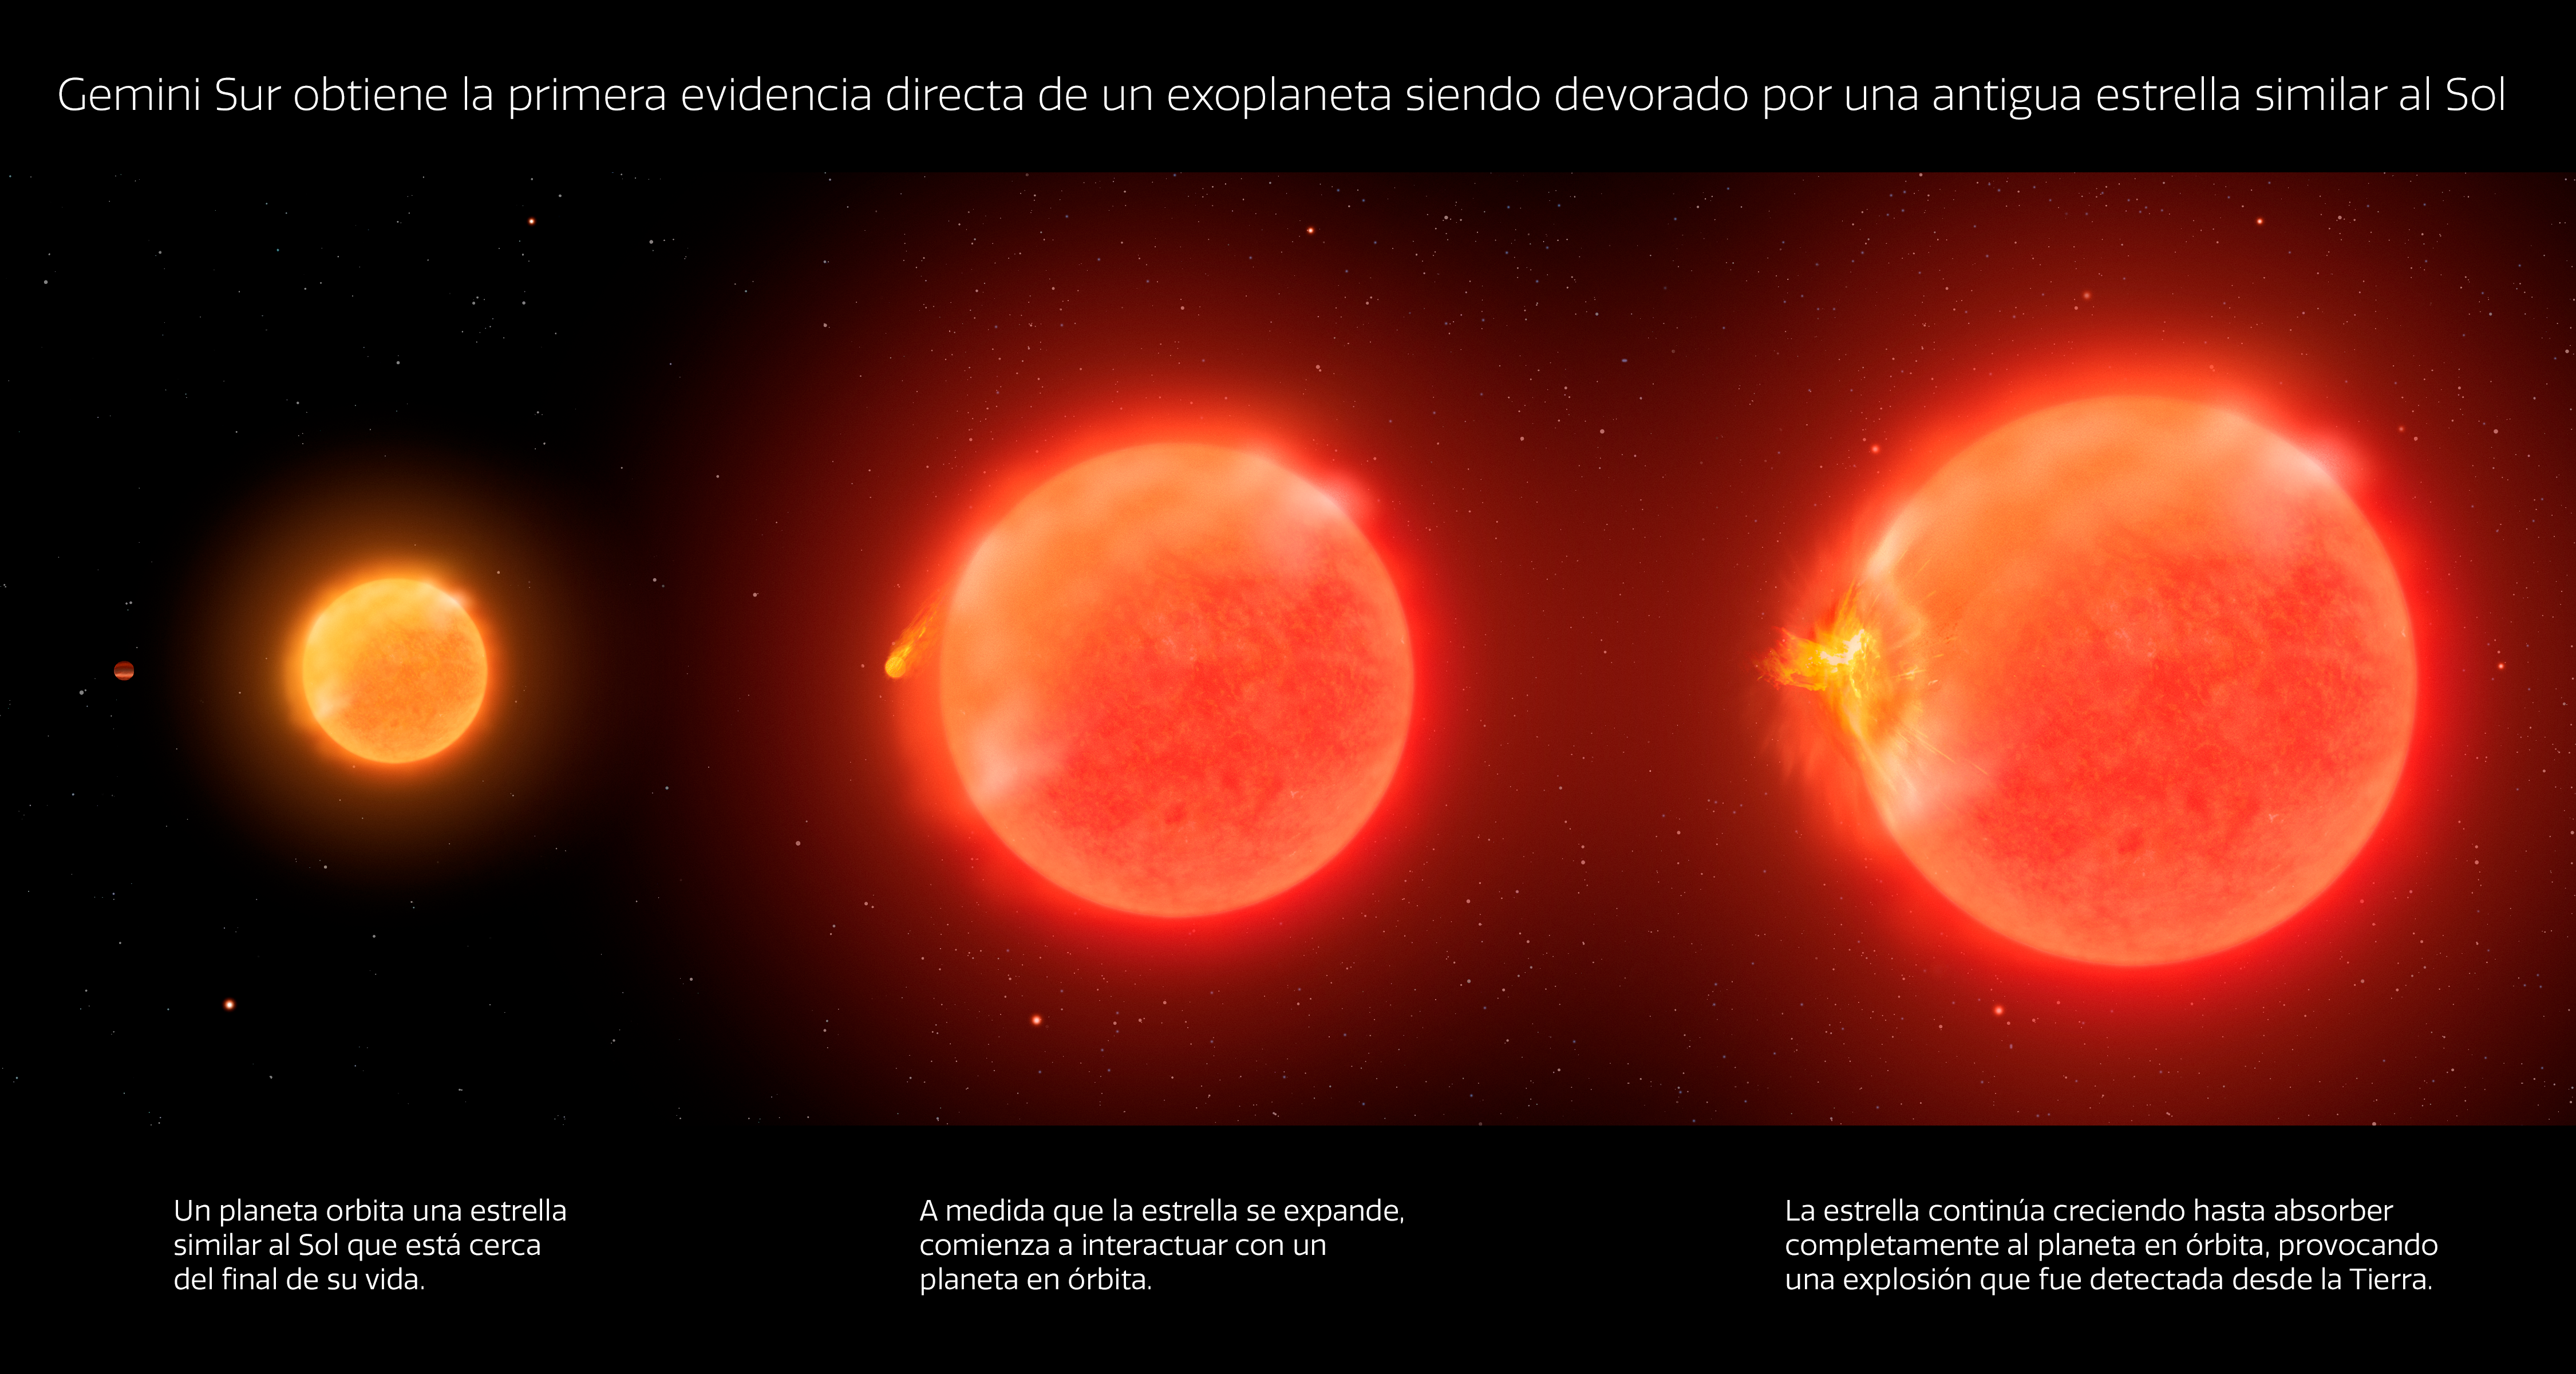

Infografía de una Estrella devorando un Planeta

Utilizando el telescopio Gemini Sur en Chile, operado por NOIRLab de NSF y AURA, un equipo de astrónomos observó la primera evidencia convincente de una estrella moribunda similar al Sol devorando un exoplaneta. Durante la mayor parte de su vida, las estrellas similares al Sol fusionan hidrógeno a helio en su núcleo denso y caliente, lo que le permite a la estrella contrarrestar el peso aplastante de sus capas exteriores. Cuando se agota el hidrógeno en el núcleo, la estrella comienza a fusionar helio en carbono y la fusión de hidrógeno migra a las capas externas de la estrella, lo que hace que se expandan y que estrellas similares al Sol se conviertan en una gigante roja.

Sin embargo, esta transformación es una pésima noticia para cualquier planeta que se encuentre en el sistema interno, porque cuando la estrella finalmente se expande para engullir a uno de sus planetas, su interacción podría desencadenar un espectacular estallido de energía y material. Este proceso también frenaría la velocidad orbital del planeta haciéndolo sumergirse en la estrella.

Credit: International Gemini Observatory/NOIRLab/NSF/AURA/P. Marenfeld